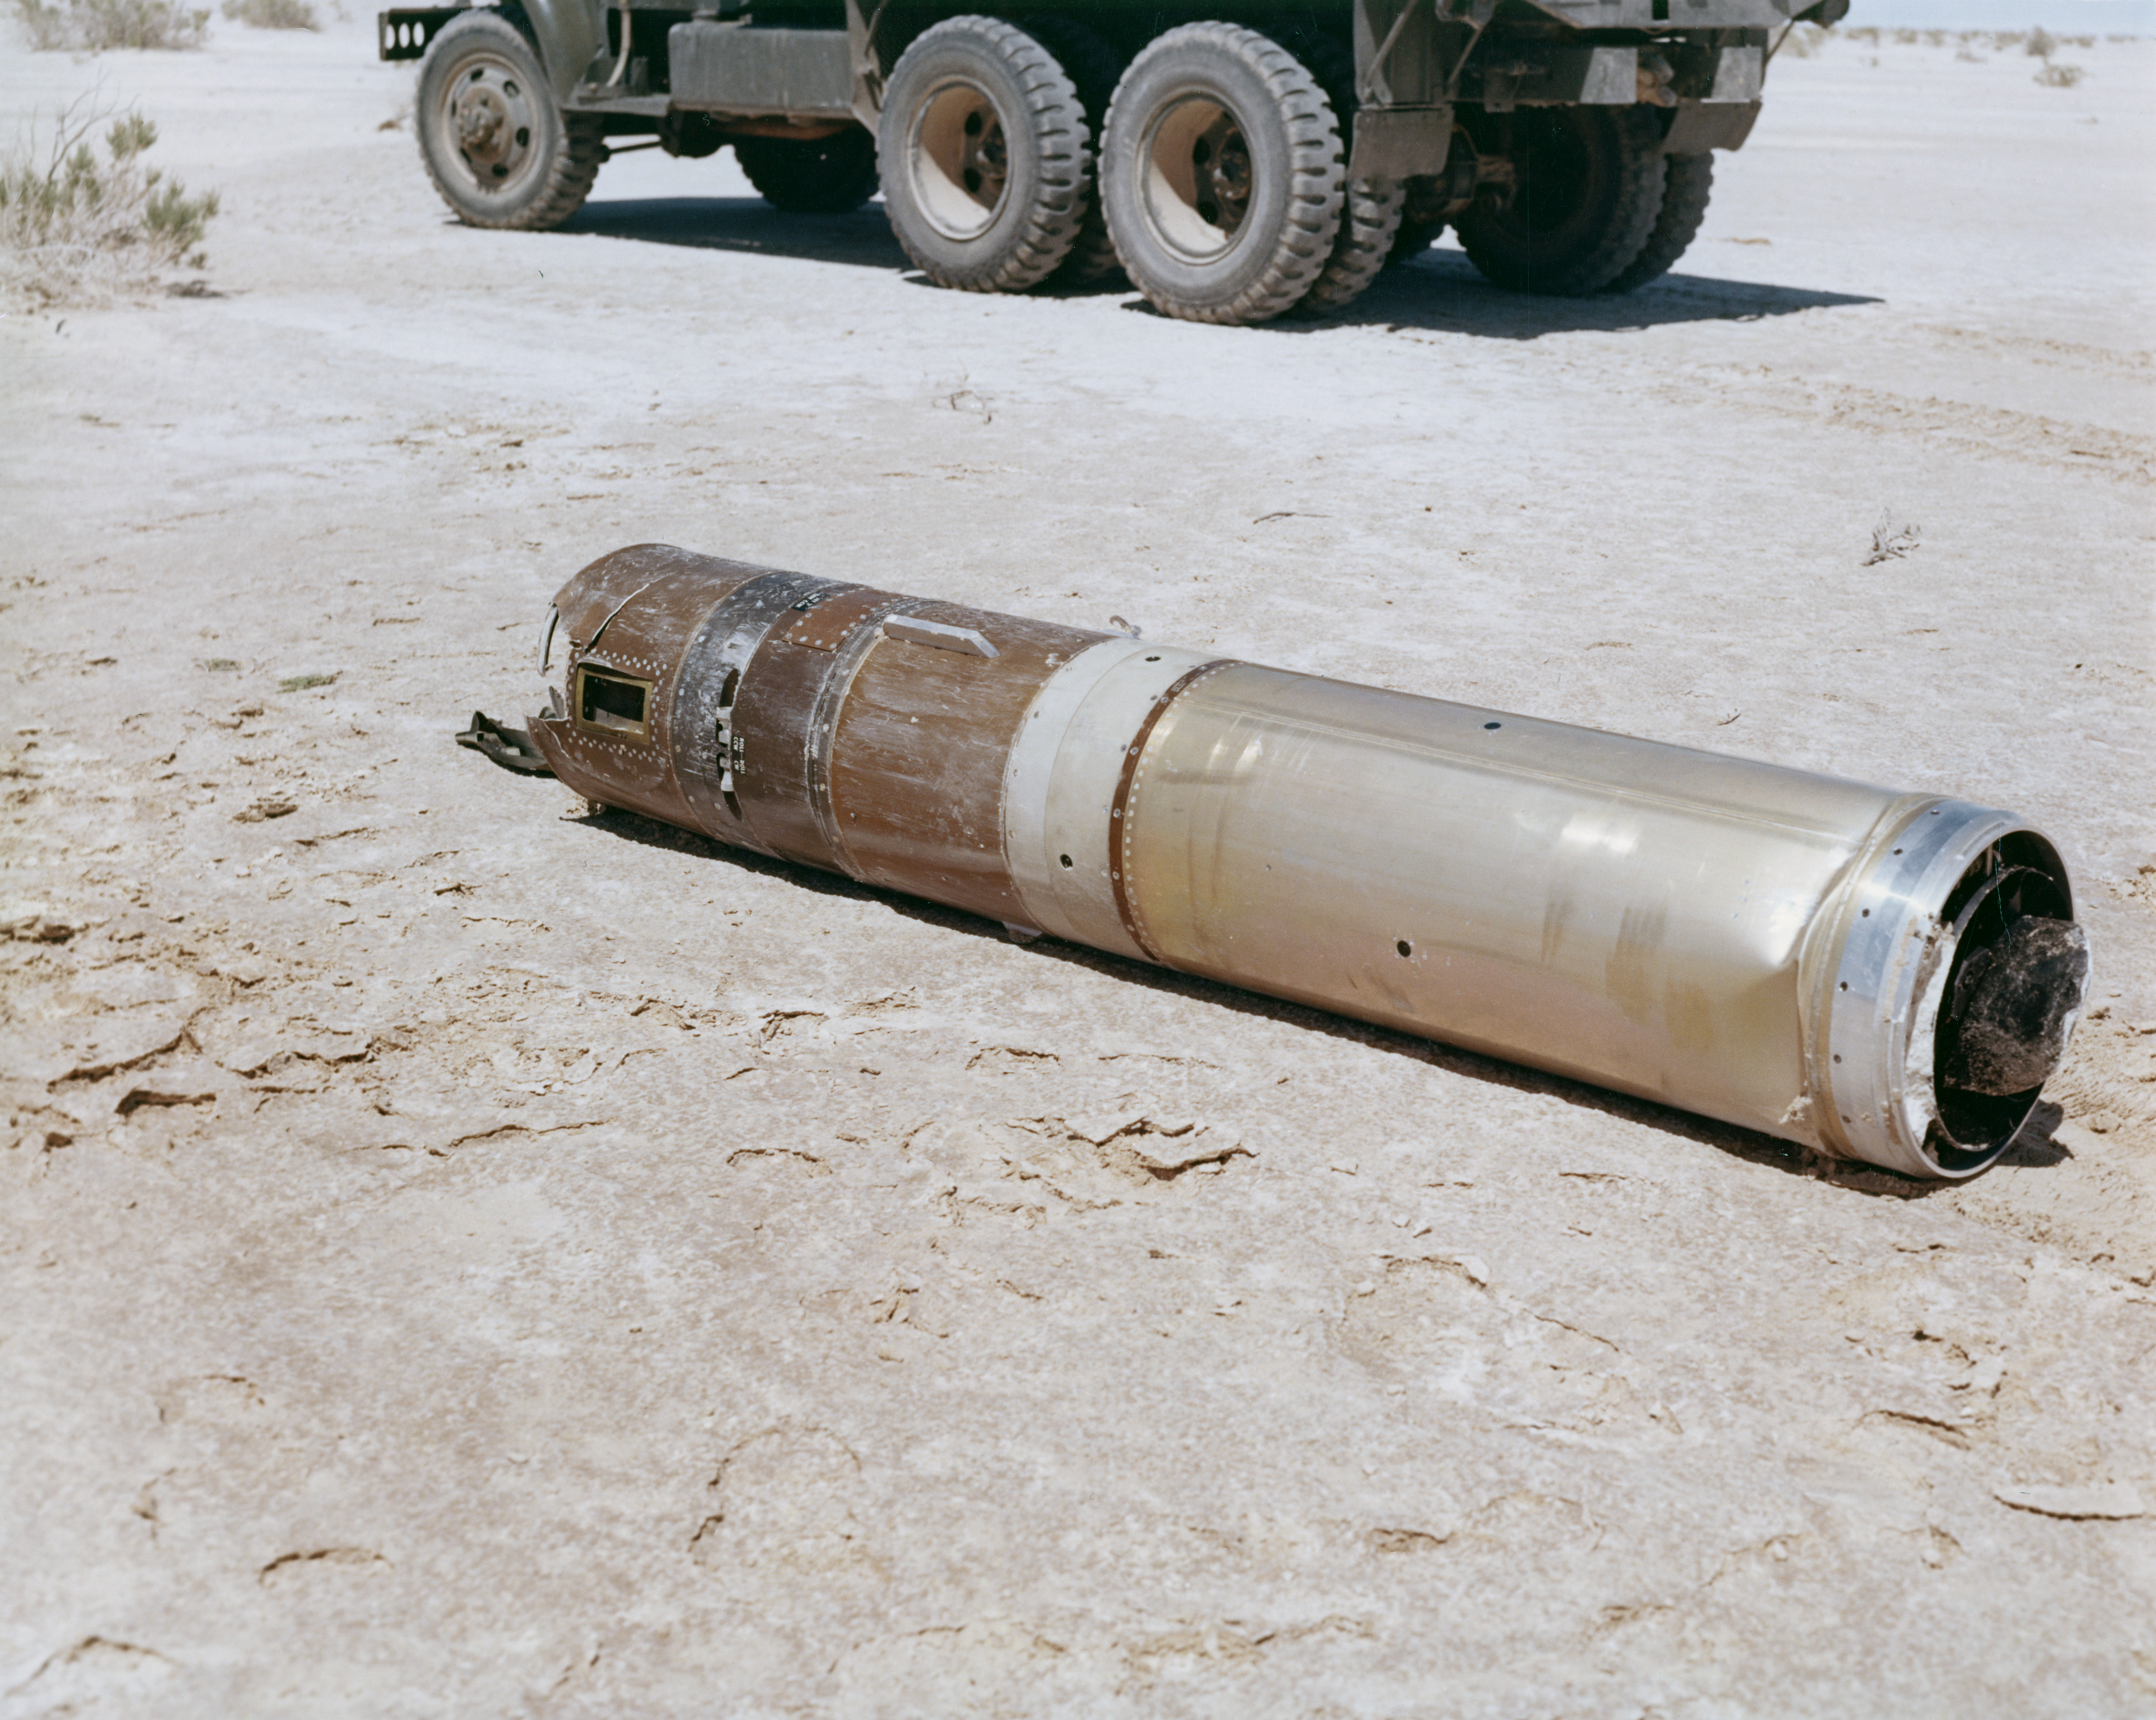

Kitt Peak Rocket Program Flight 3.6

This image shows part of an Aerobee 150 rocket launched by Kitt Peak at White Sands Missile Range on 19 June 1964. This was flight 3.6, which measured daytime atmospheric glow of sodium, lithium, and potassium using rotating filters.

This rocket launch gathered excellent data, and the sun-pointing control worked very well. A fuel leak caused a loss of helium, affecting the guidance system. The parachute recovery went well.

The original negative of this image is stored at NOIRLab Headquarters in Tucson, Arizona. This image is part of NSF NOIRLab’s historical archives.

Credit: KPNO/NOIRLab/NSF/AURA